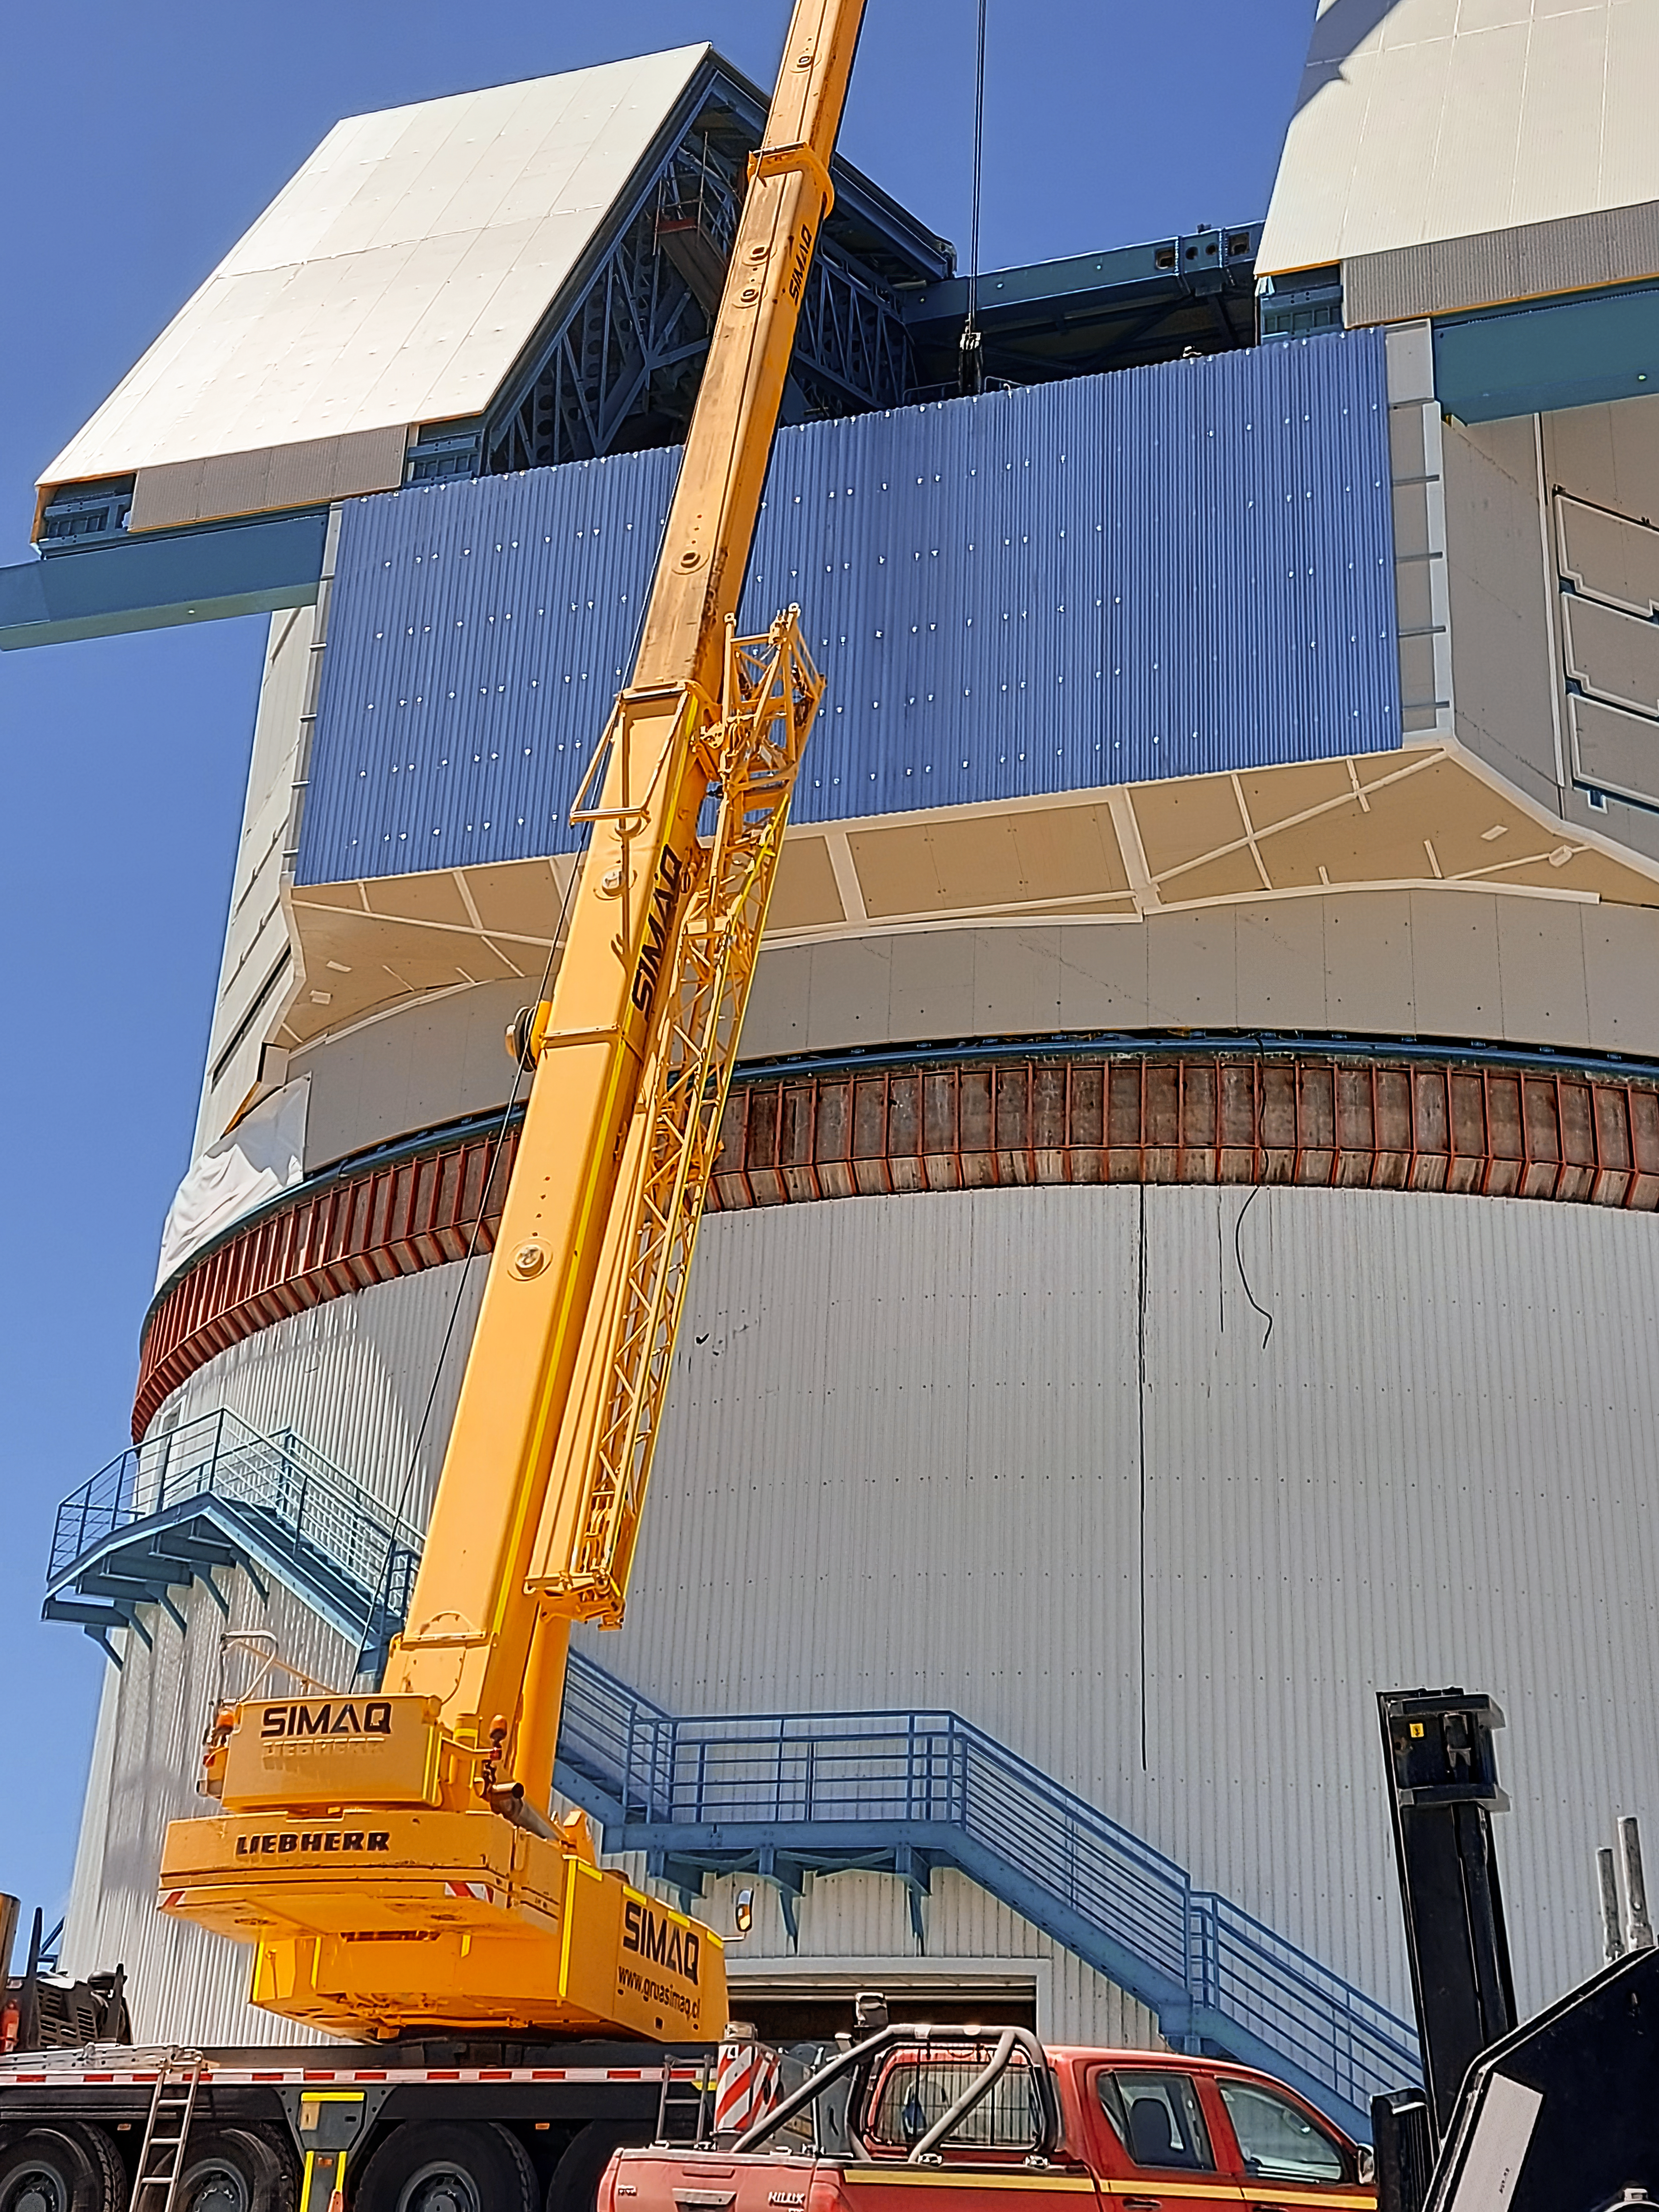

Installing Rubin's Camera Lifter

On the summit in Chile, the Telescope Mount Assembly (TMA) Contractor UTE/Asturfeito is assembling a large lifting fixture that will be used to insert and extract the LSST Camera to and from the telescope during Operations. The first onsite use of that fixture is tentatively planned for the week of Nov. 8th to remove the currently installed camera mass simulator, and then reinsert it, in a test demonstration which will also help train Rubin staff. The detailed procedure for that maneuver was formally reviewed last week for safety, prerequisite conditions, and practical considerations. While this procedure was accomplished successfully at the TMA fabrication facility in Spain, it is a different challenge in the constrained space of the Rubin dome and utilizing the dome crane.

Credit: Vera C. Rubin Observatory/NOIRLab/AURA/NSF